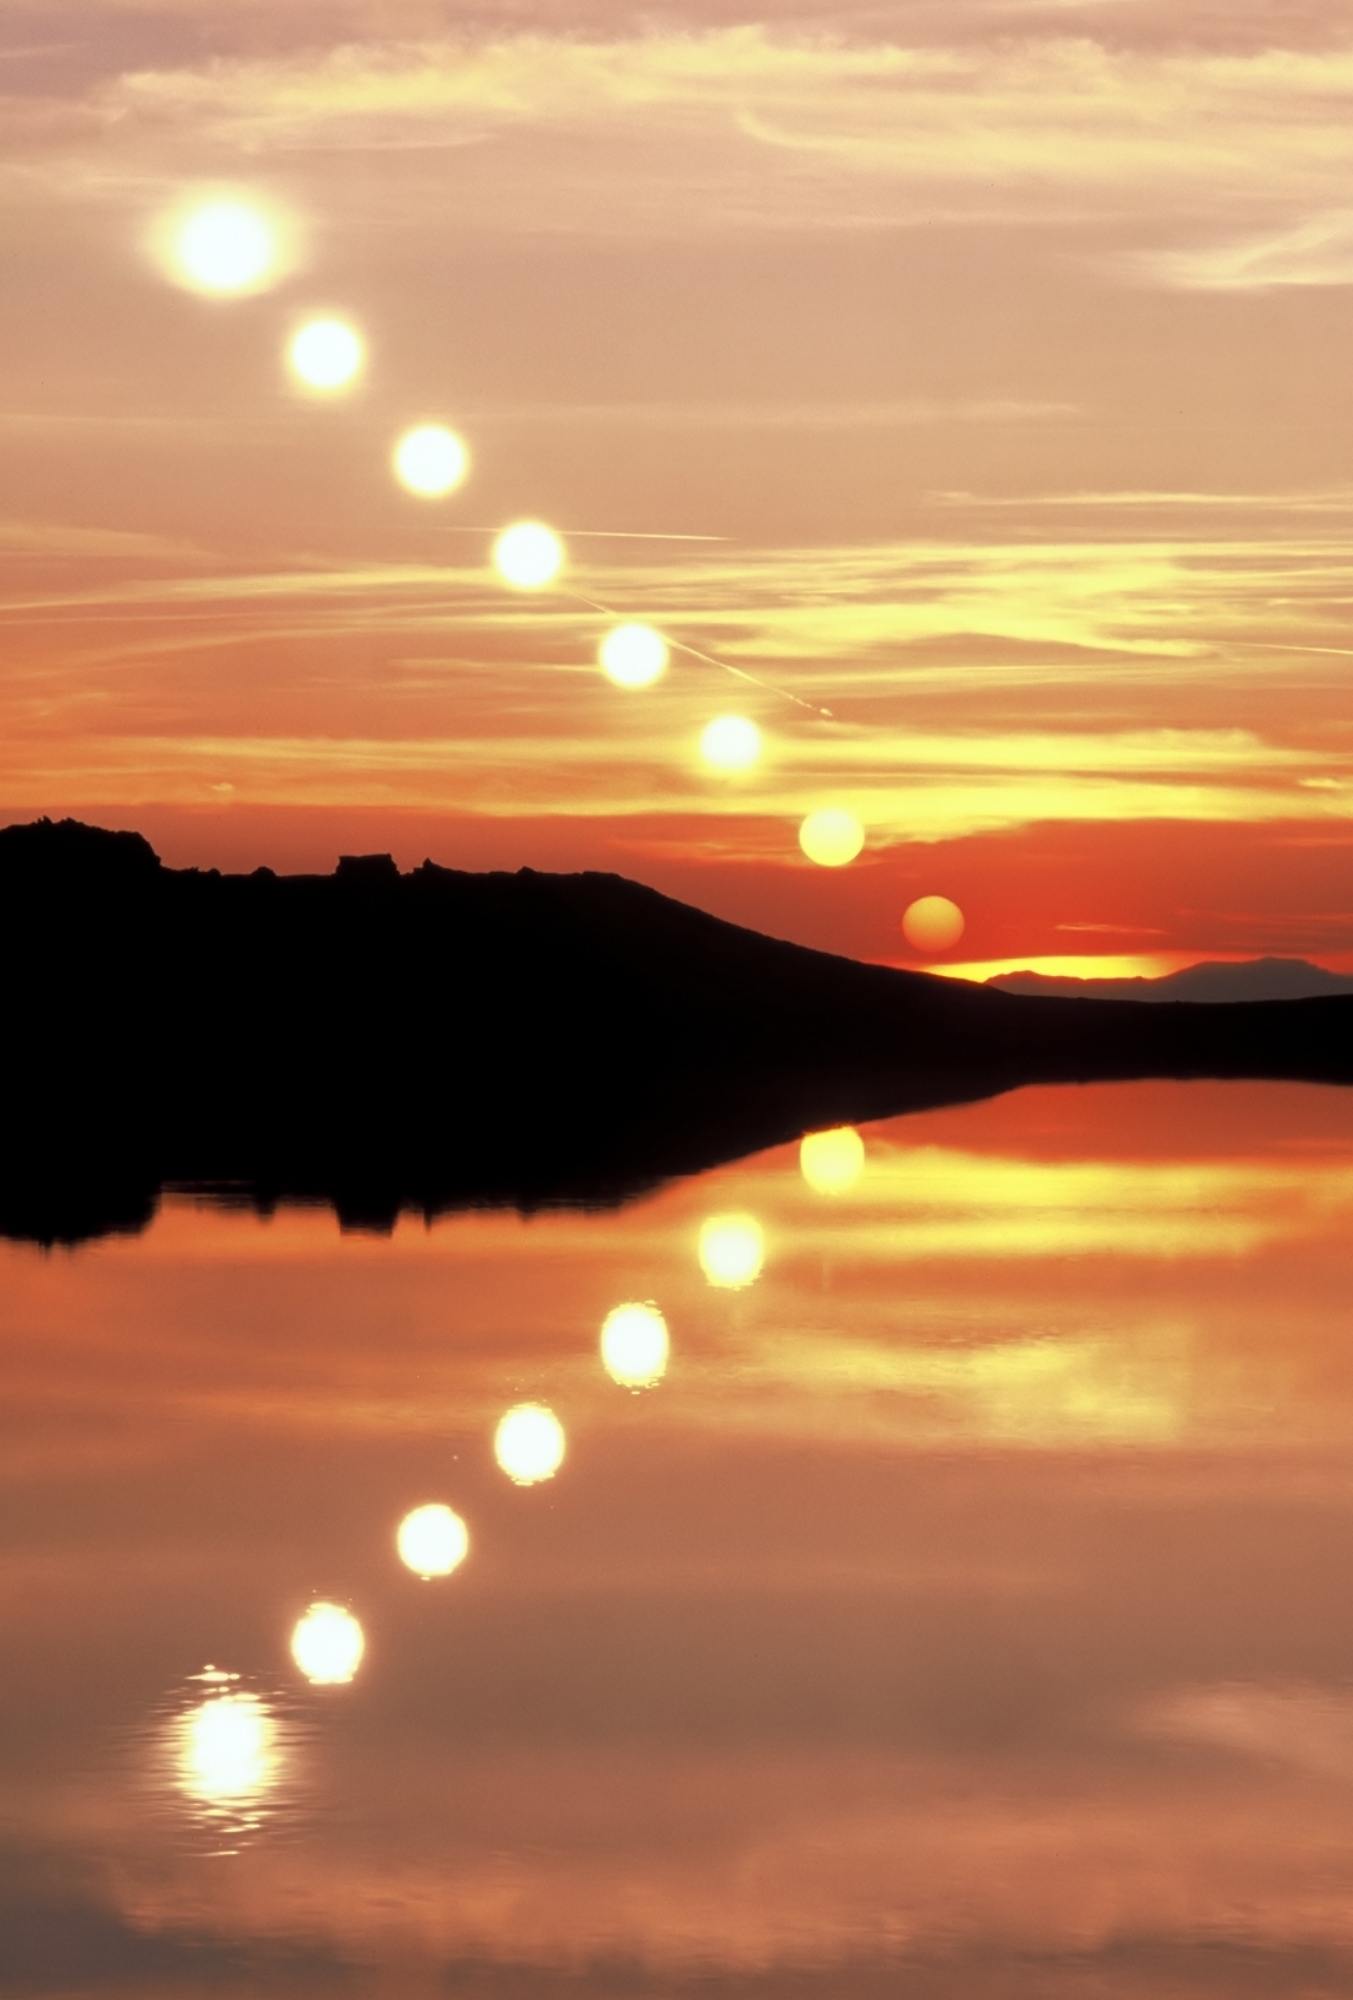

The Last Hour of the Day

Photographer: Fabrizio Melandri
Country: Italy

This image, taken on 2 May 1997 at Lake Scaffaiolo in Italy, masterfully captures the Sun's descent in a sequence of mirrored reflections on the placid waters. Its breathtaking representation of time showcases the serene beauty of the surroundings, and stands as a timeless testament to the fleeting moments of the day’s final hour. This image receives an honourable mention in the category of Still images of day arcs of the Sun and Solargraphs.

Also see image in Zenodo: https://doi.org/10.5281/zenodo.10278682

Credit: Fabrizio Melandri/IAU OAE (CC BY 4.0)